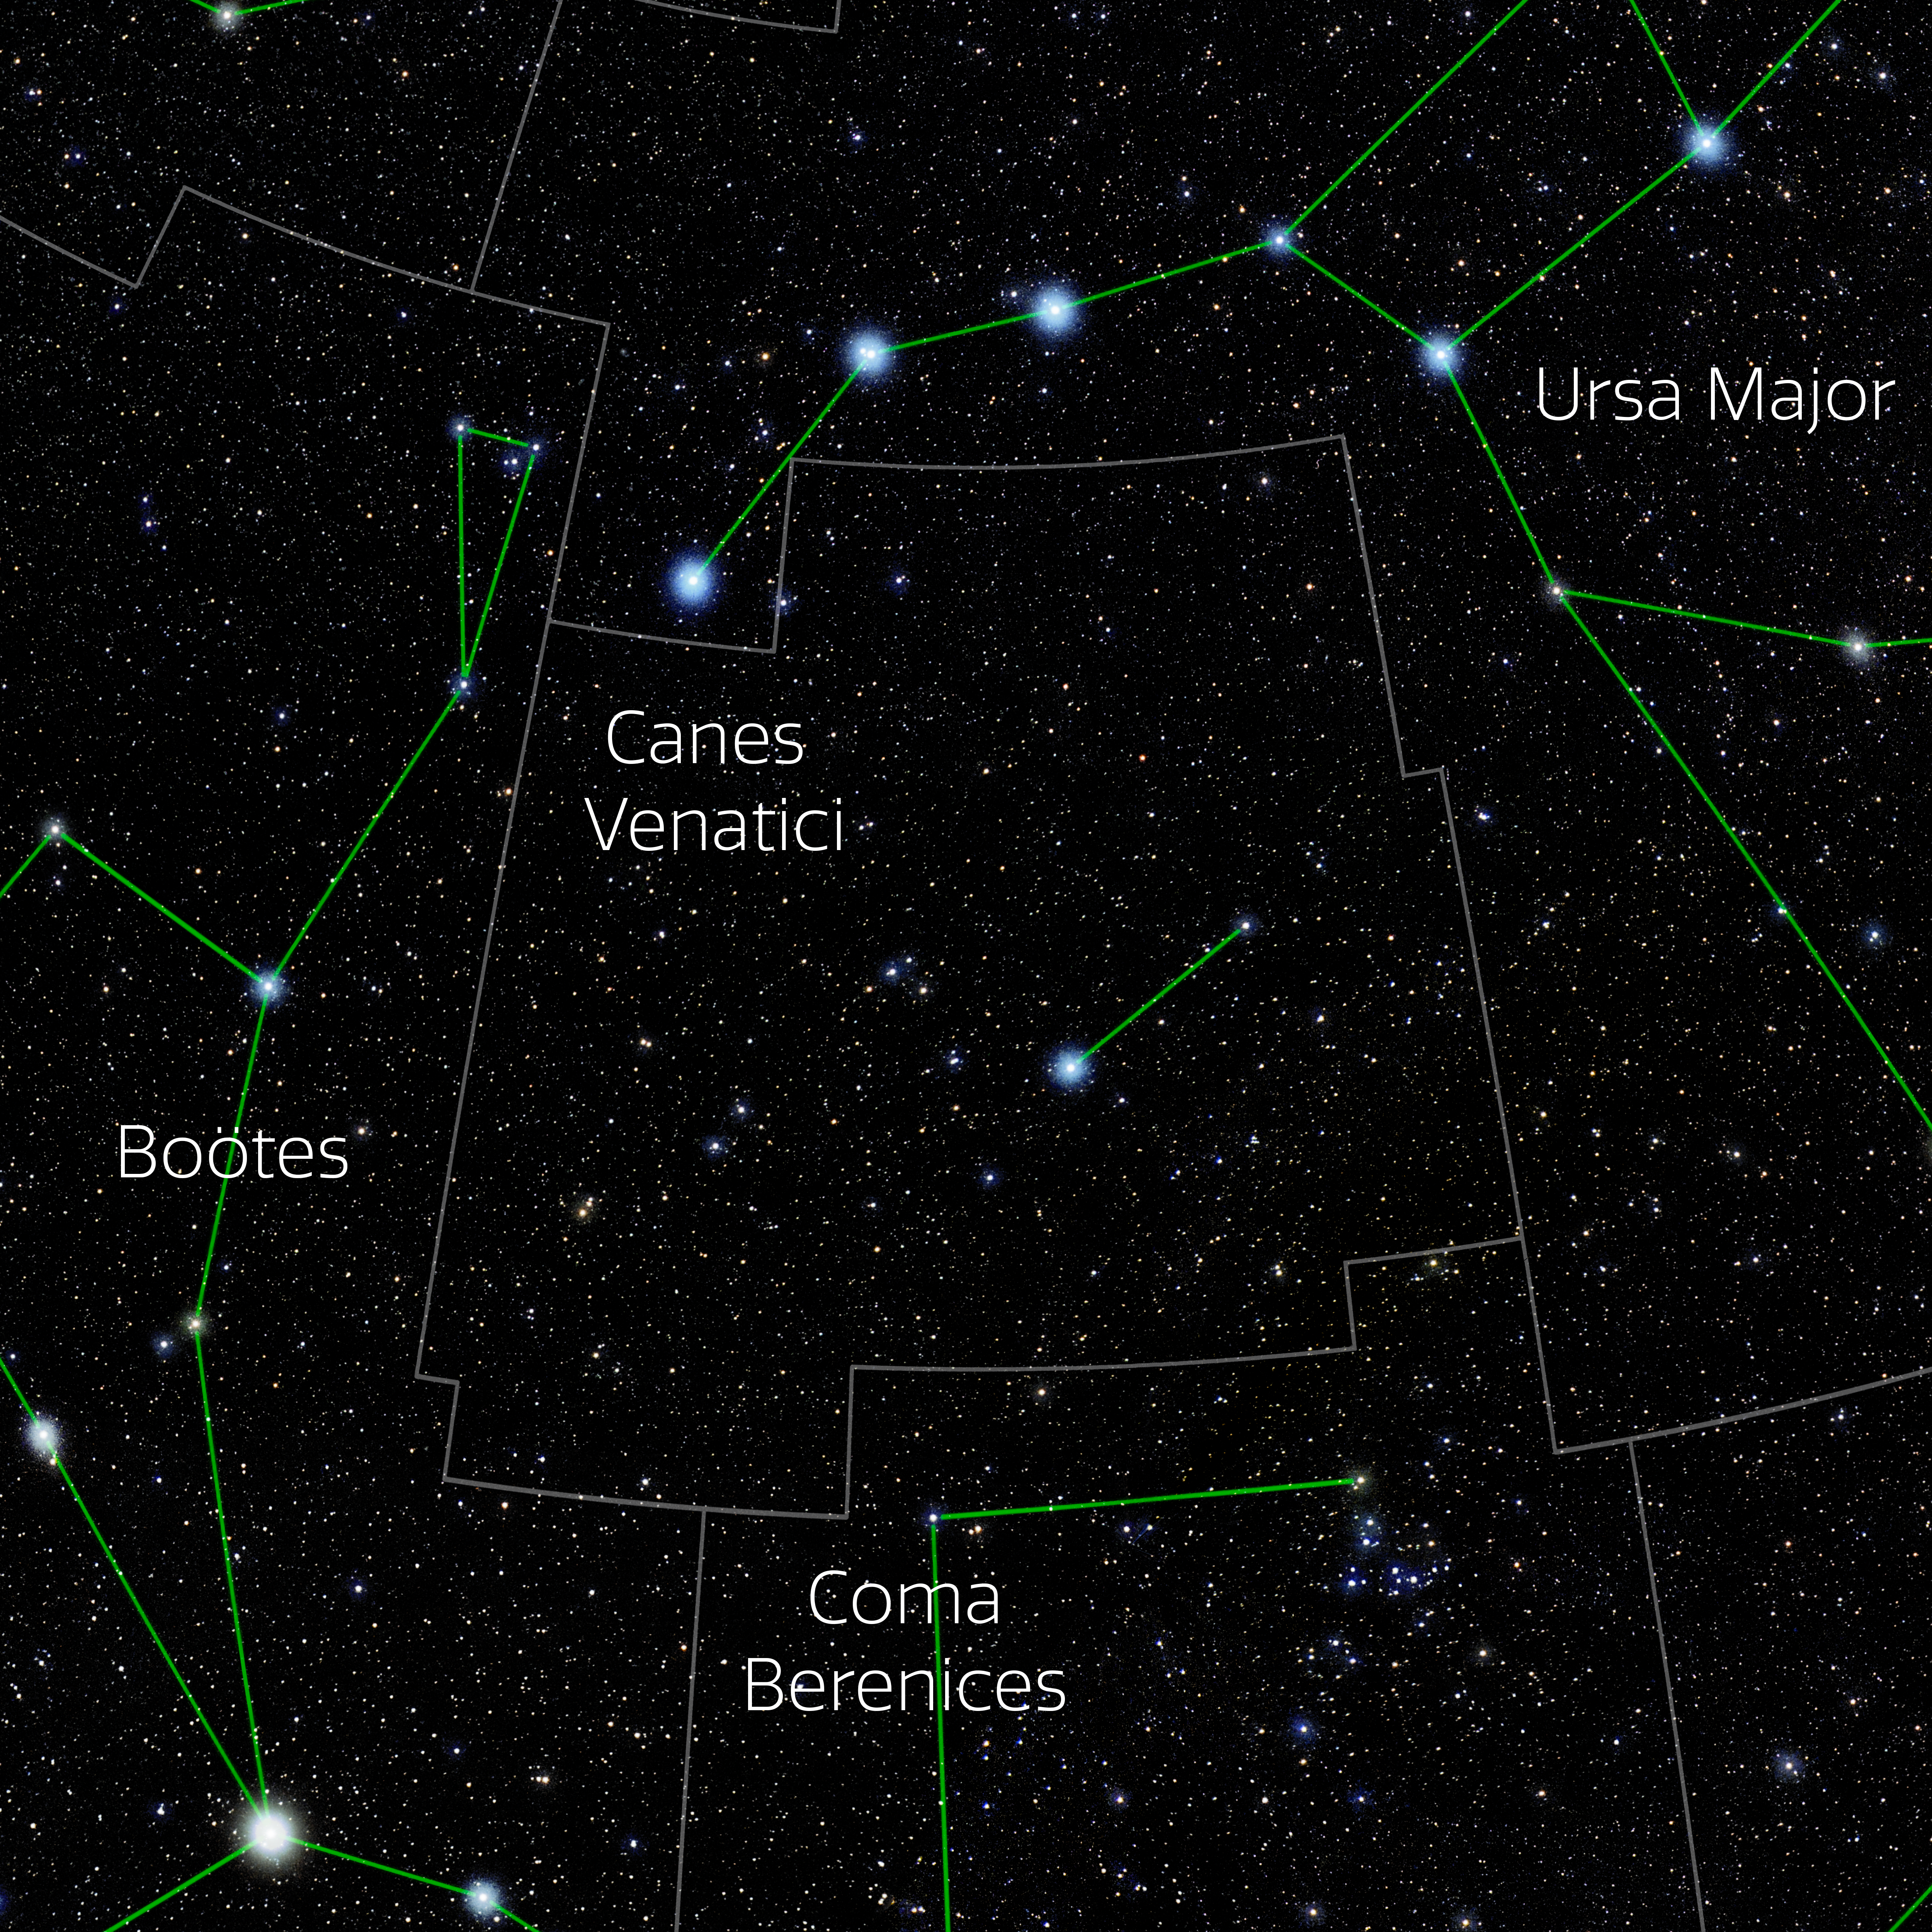

Canes Venatici (Annotated)

Photo of the constellation Canes Venatici with annotations from IAU and Sky & Telescope. Here is the non-annotated version.

Credit: E. Slawik/NOIRLab/NSF/AURA/M. Zamani